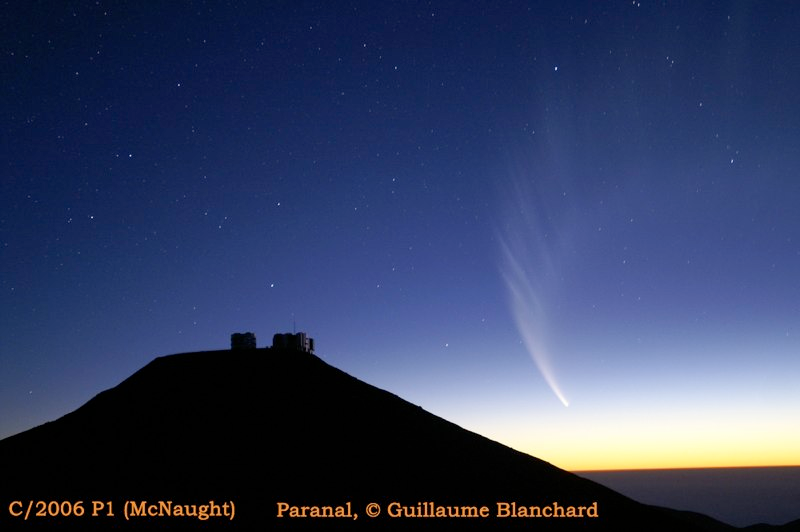

Comet McNaught

Images collected by ESO staff of the very bright comet McNaught that was visible in Europe early January 2007 and is presently visible from the Southern Hemisphere.

Credit: ESO